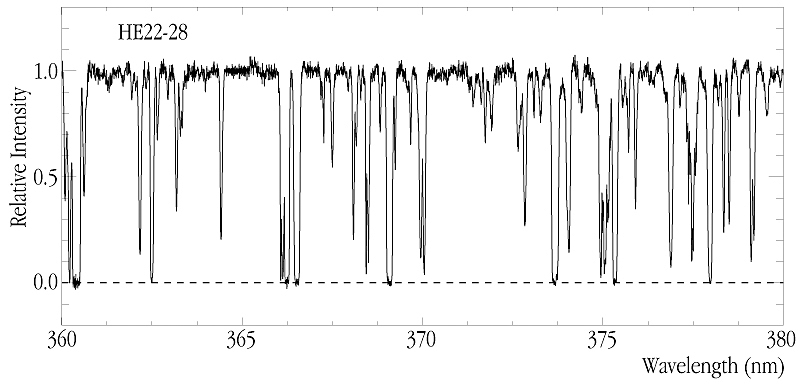

Lyman-alpha Forest at z~2.0 in quasar spectrum

This chart shows a small part of the normalized UV-spectrum of the 16-mag QSO HE22-28 at z = 2.4, exposed for a total of 7.5 hours at spectral resolution about 40,000. It provides a fine illustration of the excellent quality of the reduced data from this instrument. Most of the lines are due to Lyman-alpha clouds at redshifts in the little-studied interval z = 1.9-2.1, cf. the text.

Credit: ESO